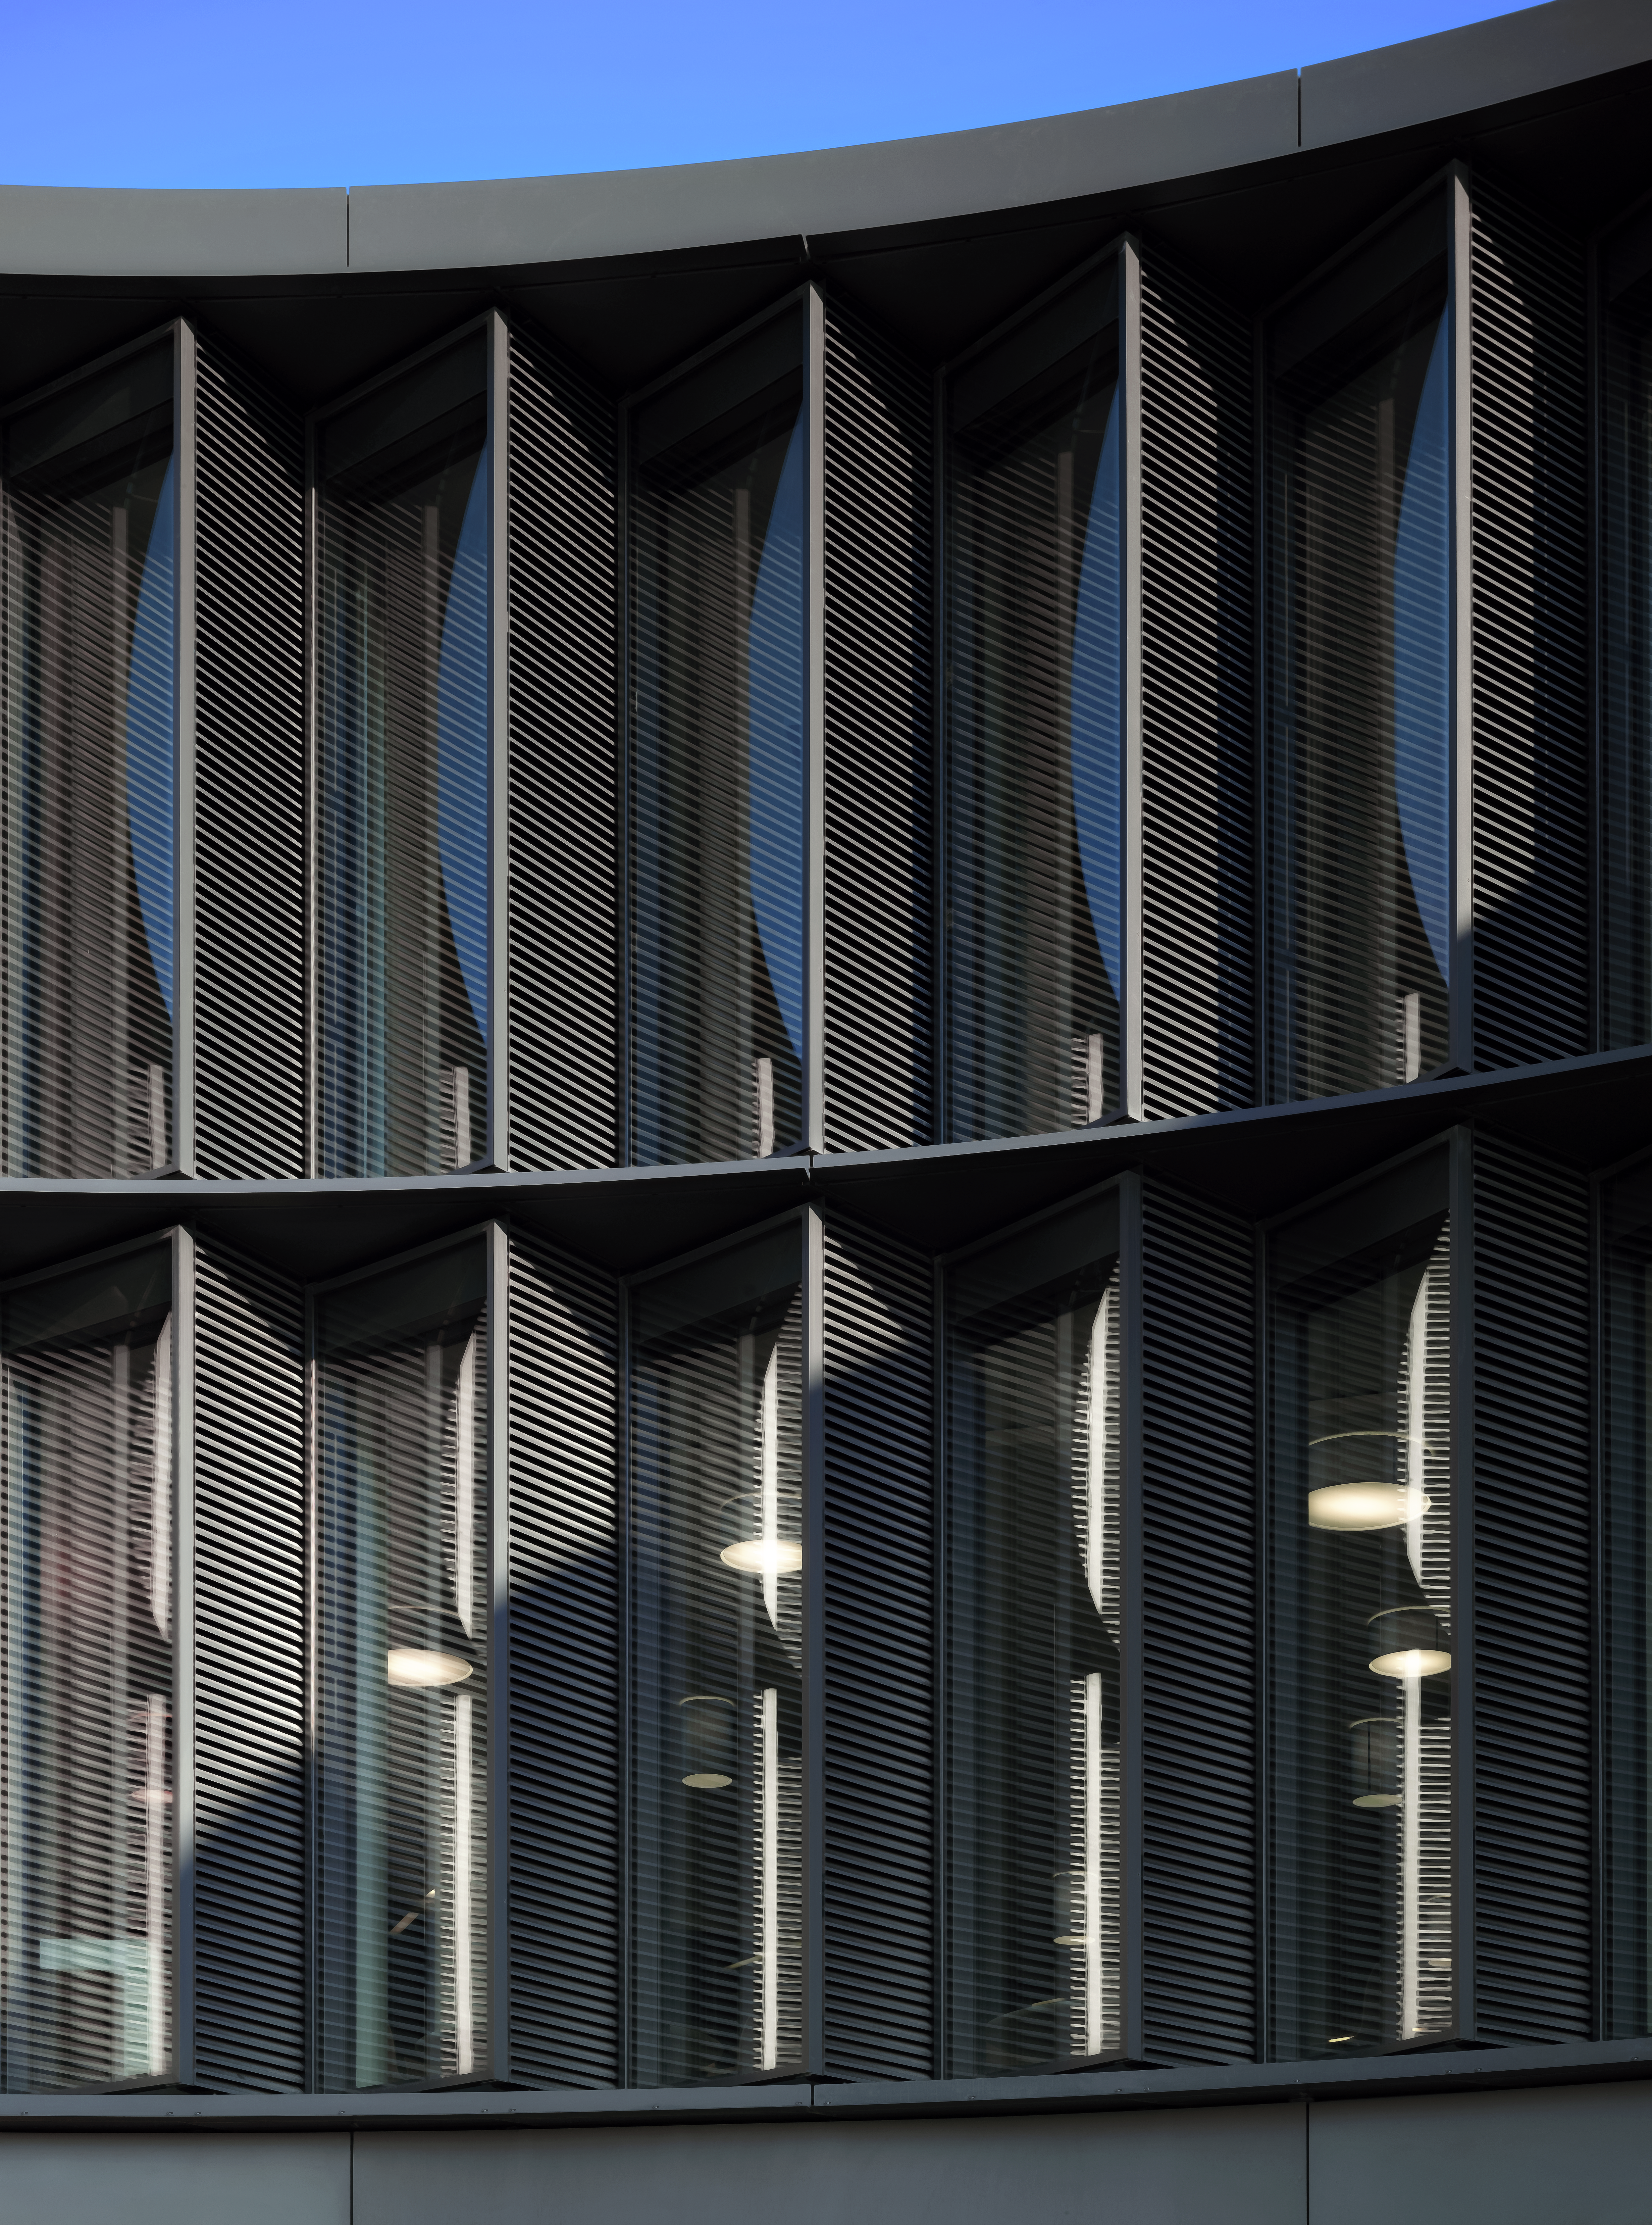

A view of the ESO Headquarters Extension

This view shows a part of the ESO Headquarters Extension building.

Credit: Roland Halbe/ESO